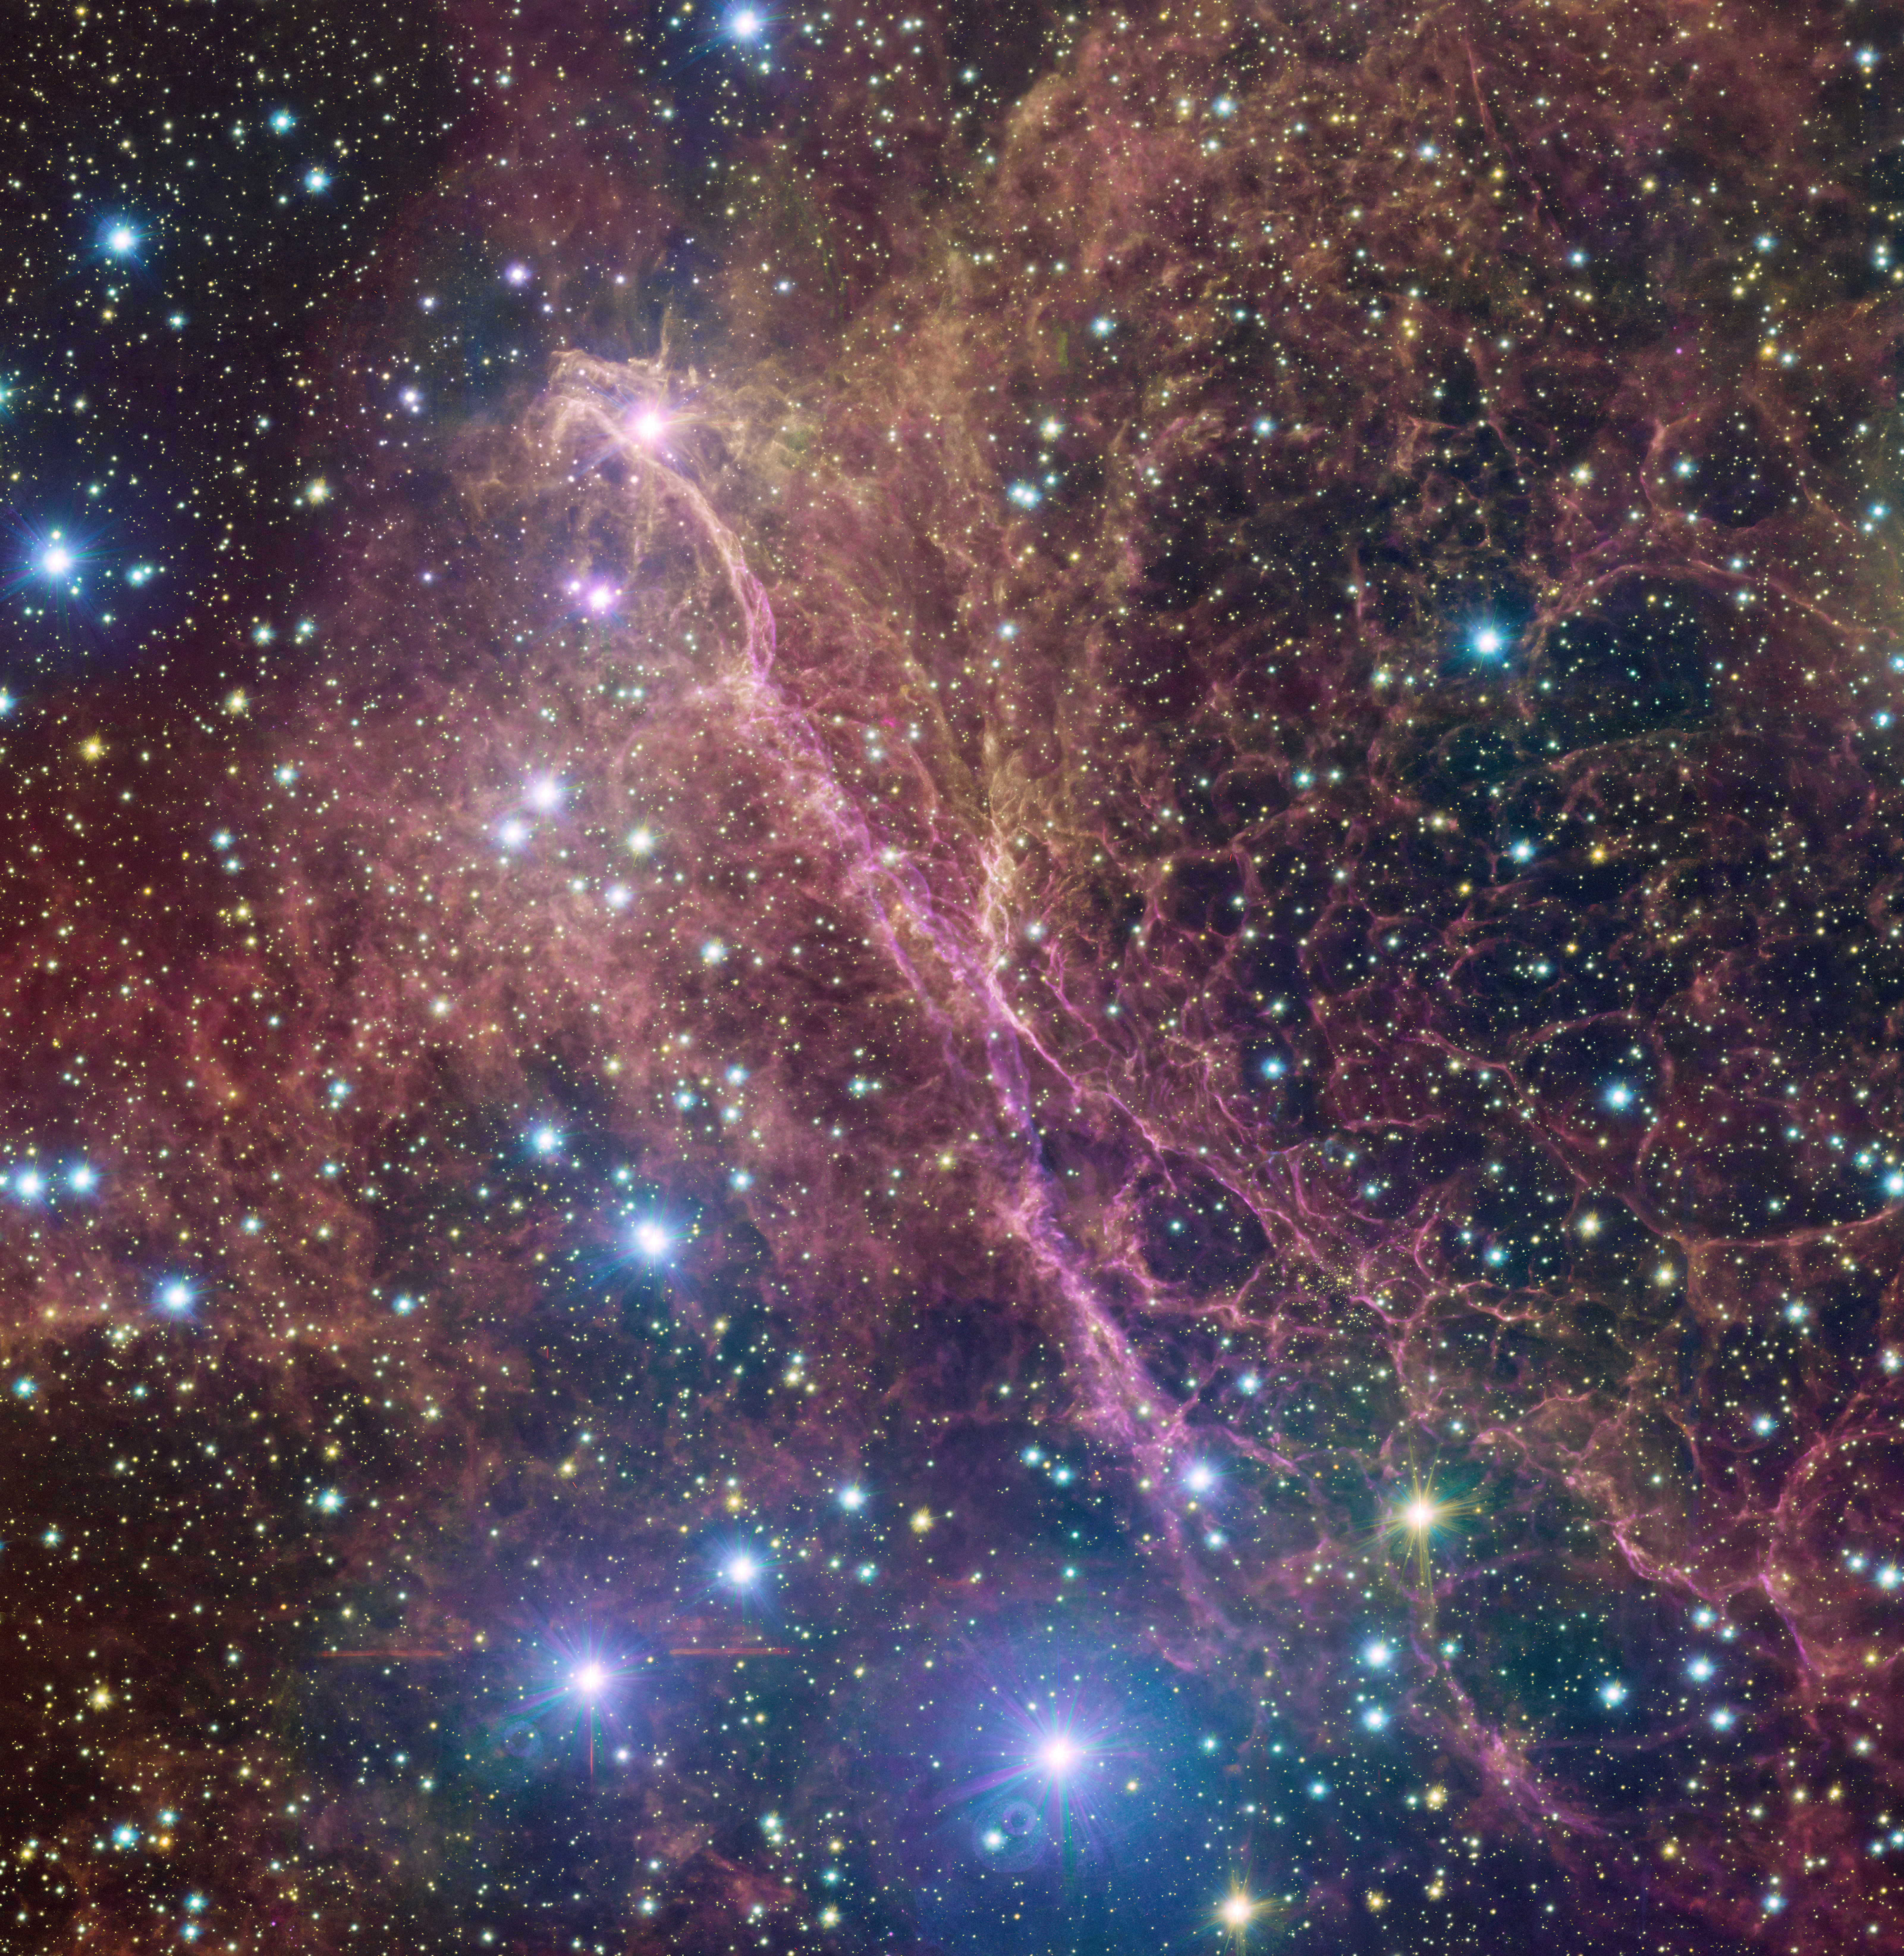

A giant ghostly bird

The Vela constellation is visible with the naked eye in the southern sky, but you might miss a lot of details hidden there, like those shown in this Picture of the Week. This is a small patch of the Vela supernova remnant, the intricate leftovers of the explosion of a massive star 11 000 years ago. This image is part of a huge and detailed mosaic captured with the VLT Survey Telescope (VST), hosted at ESO’s Paranal Observatory in the Chilean desert.

Pink and orange filamentary clouds swarm around in this picture, resembling the ghostly shadow of a cosmic bird with wide orange wings, a long pink body, and a bright pinkish star as an eye. A myriad of stars are sprinkled all over the image.

When massive stars reach the end of their life they explode as supernovae, expelling their outer layers. These explosions send out shock waves that move through the surrounding gas, compressing and reshaping it. This is what creates the intricate structure of filaments seen here, which shine brightly because of the energy released during the explosion.

Credit: ESO/VPHAS+ team. Acknowledgement: CASU